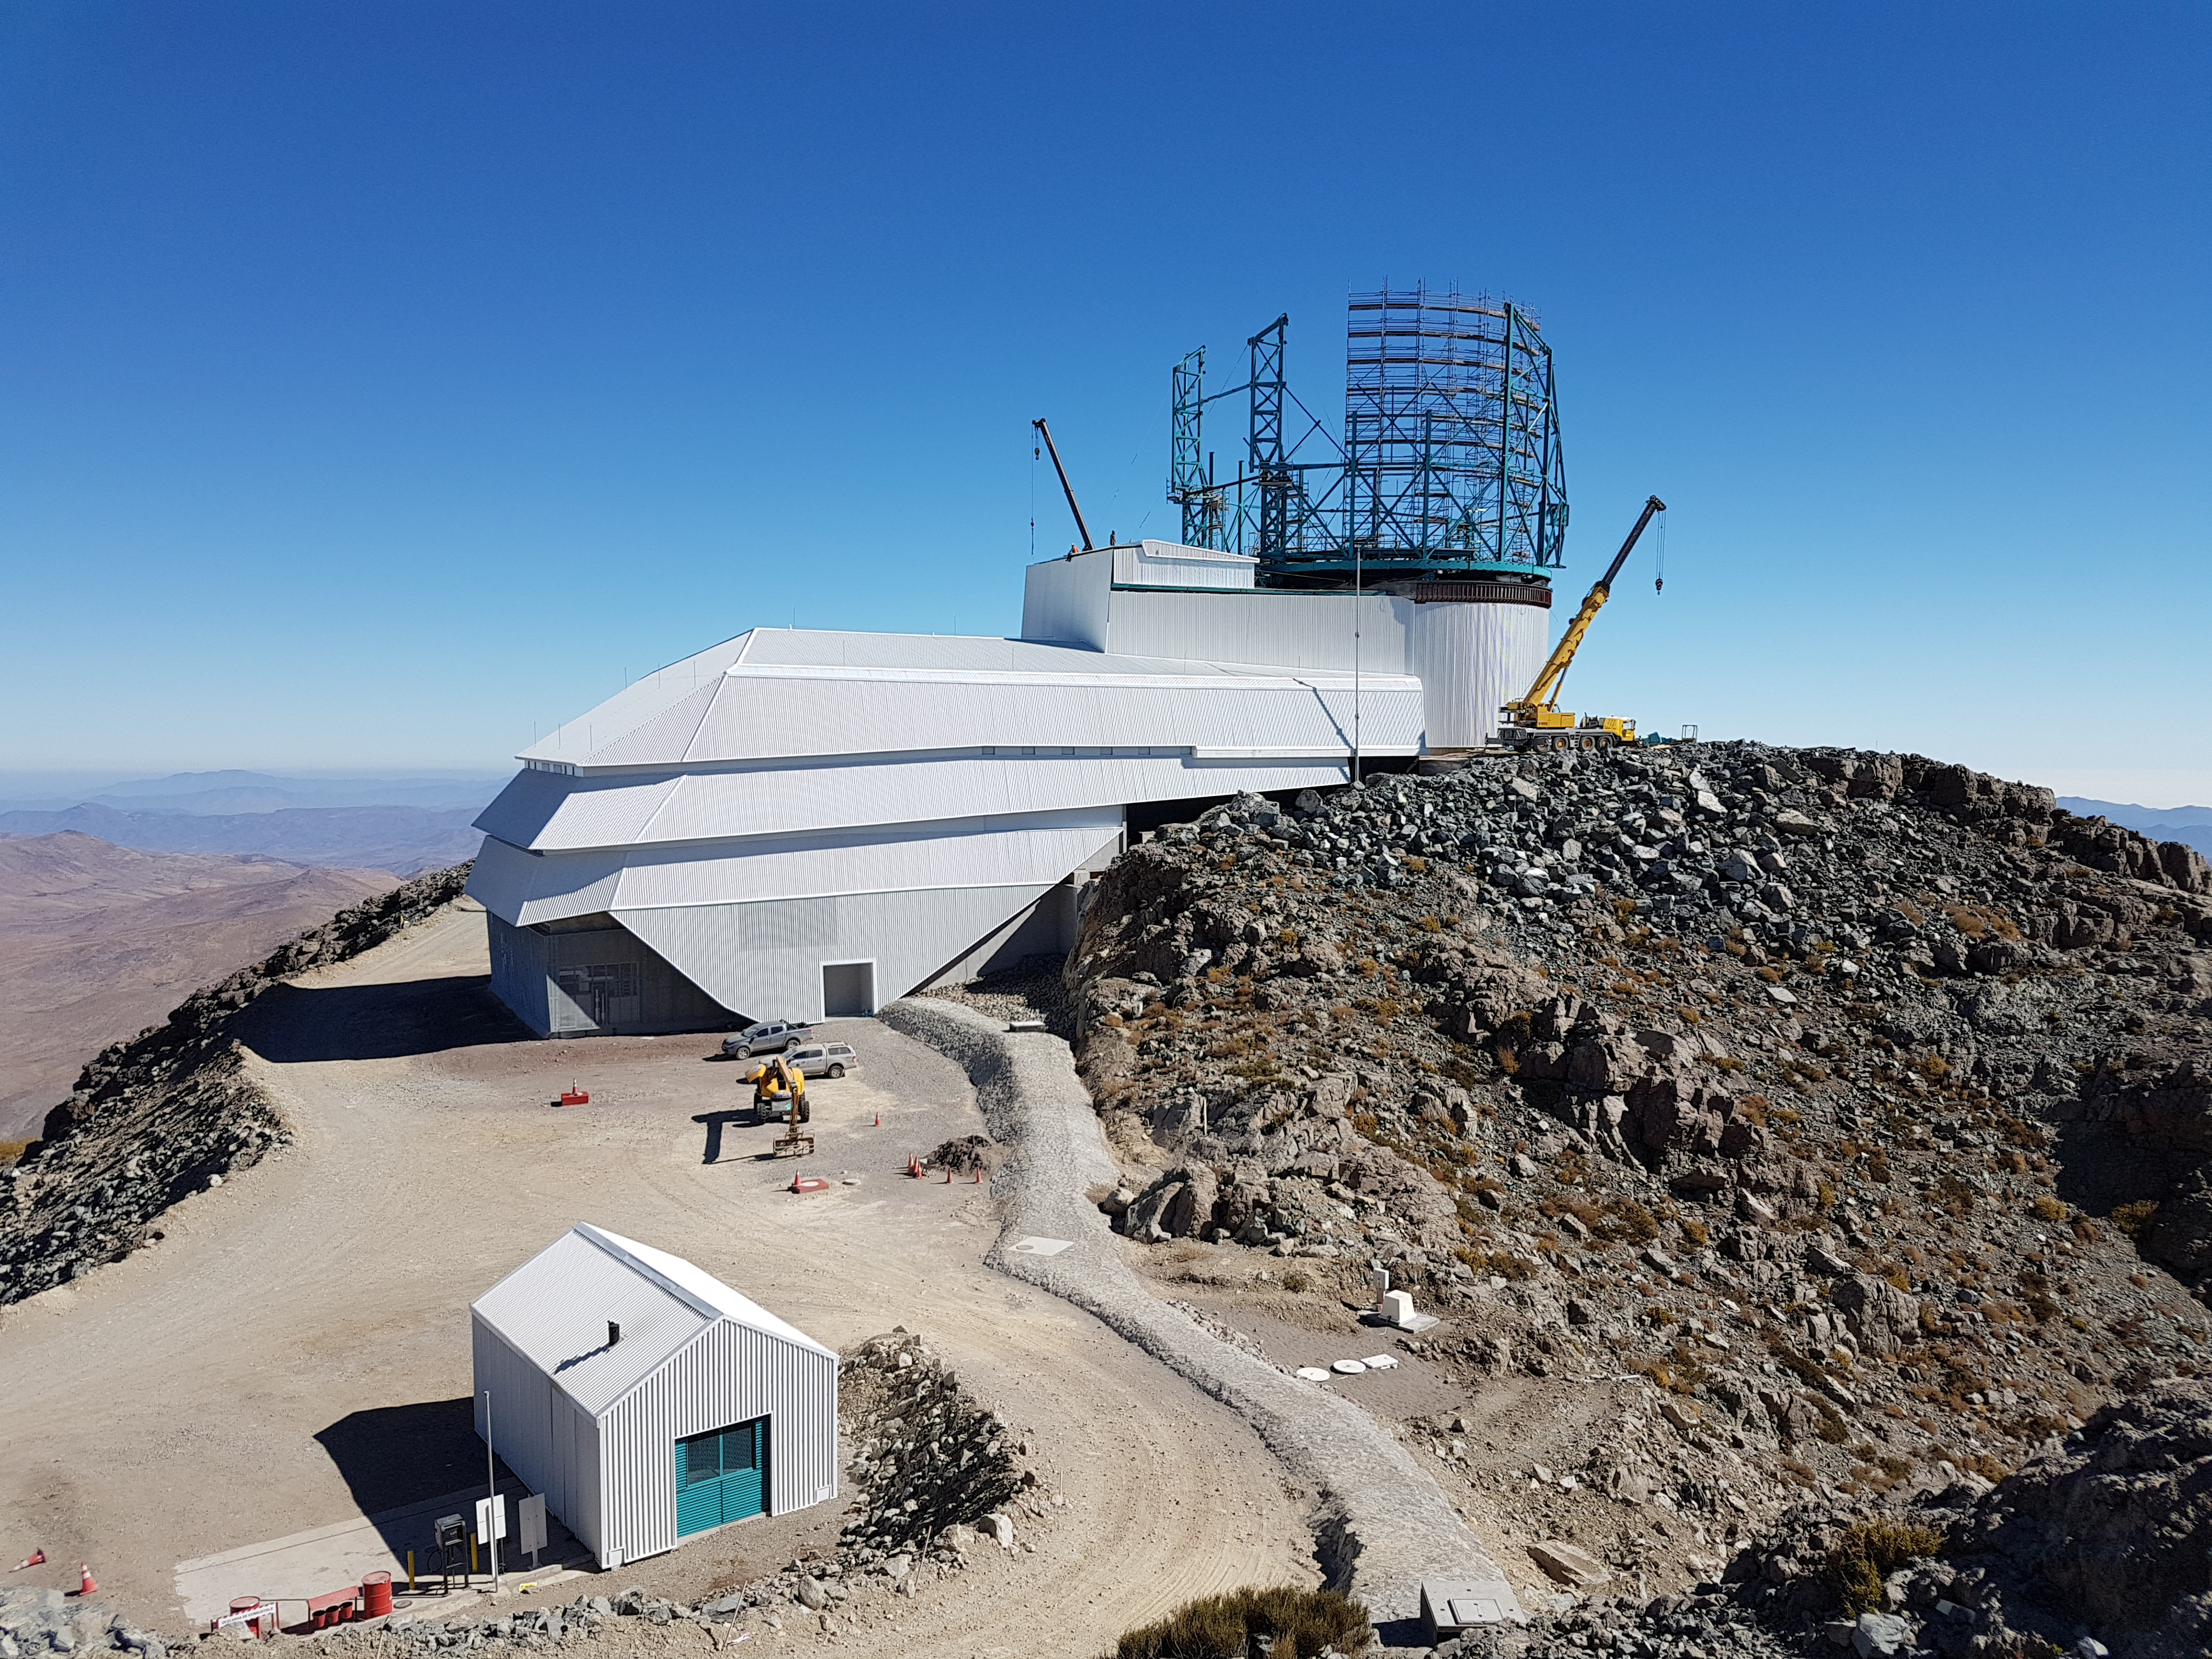

Weekly Construction Photos

Exterior view of the Summit Facility building.

Credit: Rubin Observatory/NSF/AURA